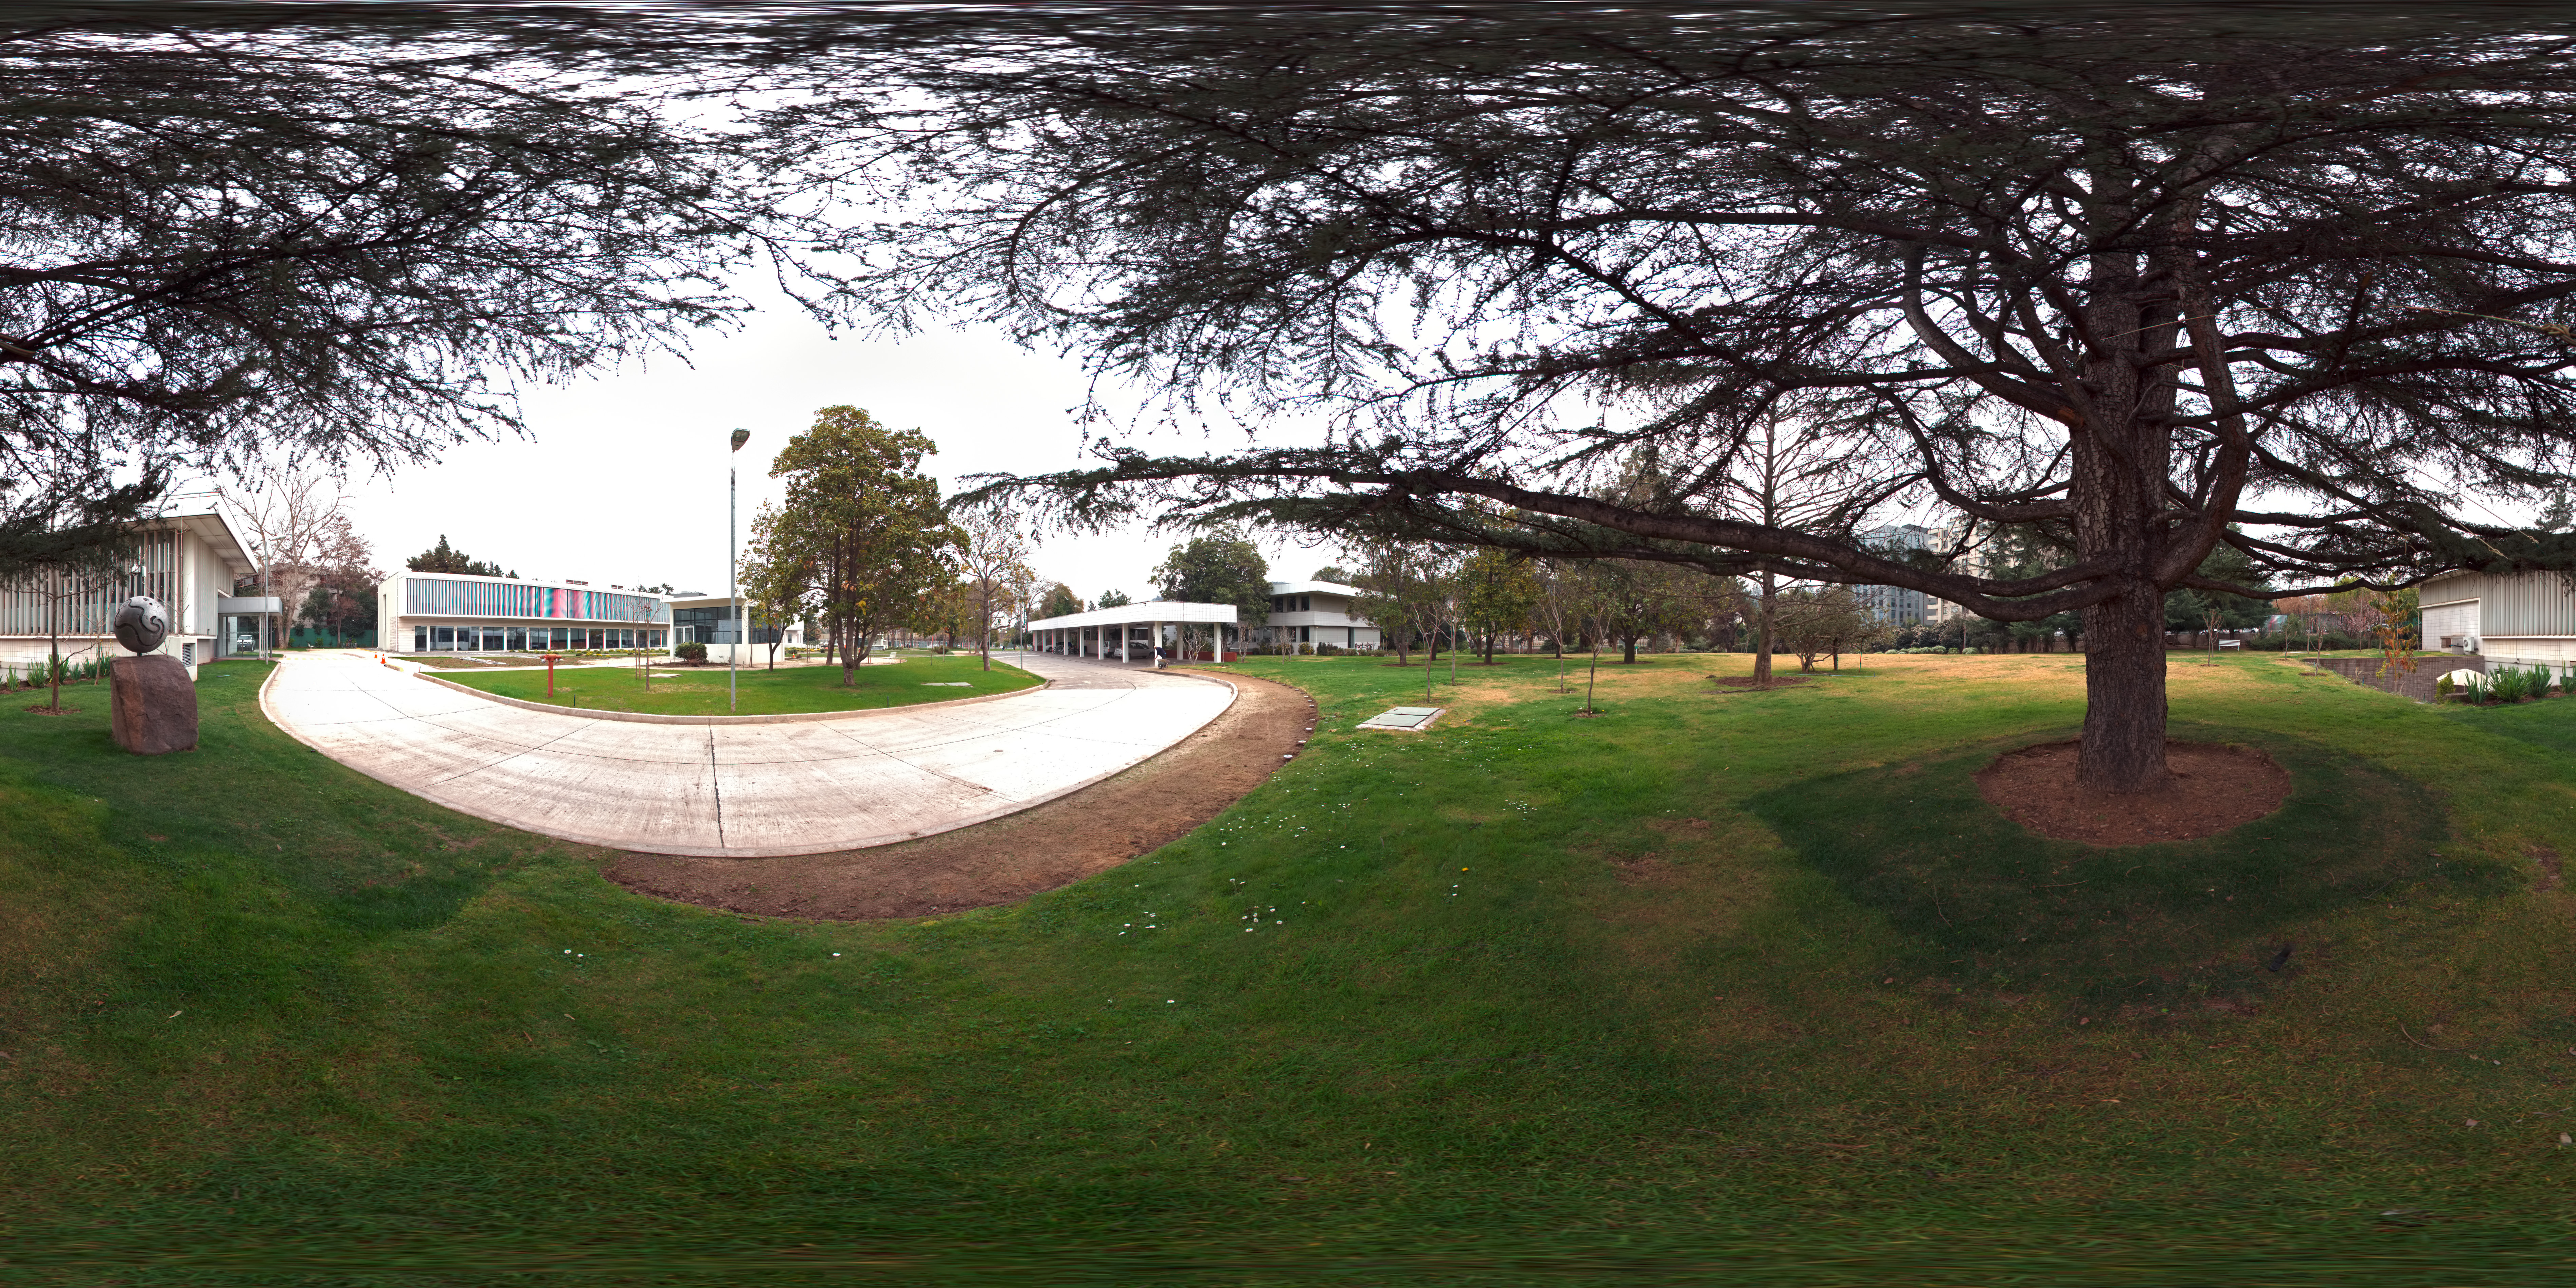

Vitacura

A 360 degree panorama view of ESO's Vitacura headquarters and The Atacama Large Millimeter/submillimeter Array (ALMA) Santiago Central Office. The ALMA Central Office is in the centre of the image with the ESO offices to the right.

Credit: ESO